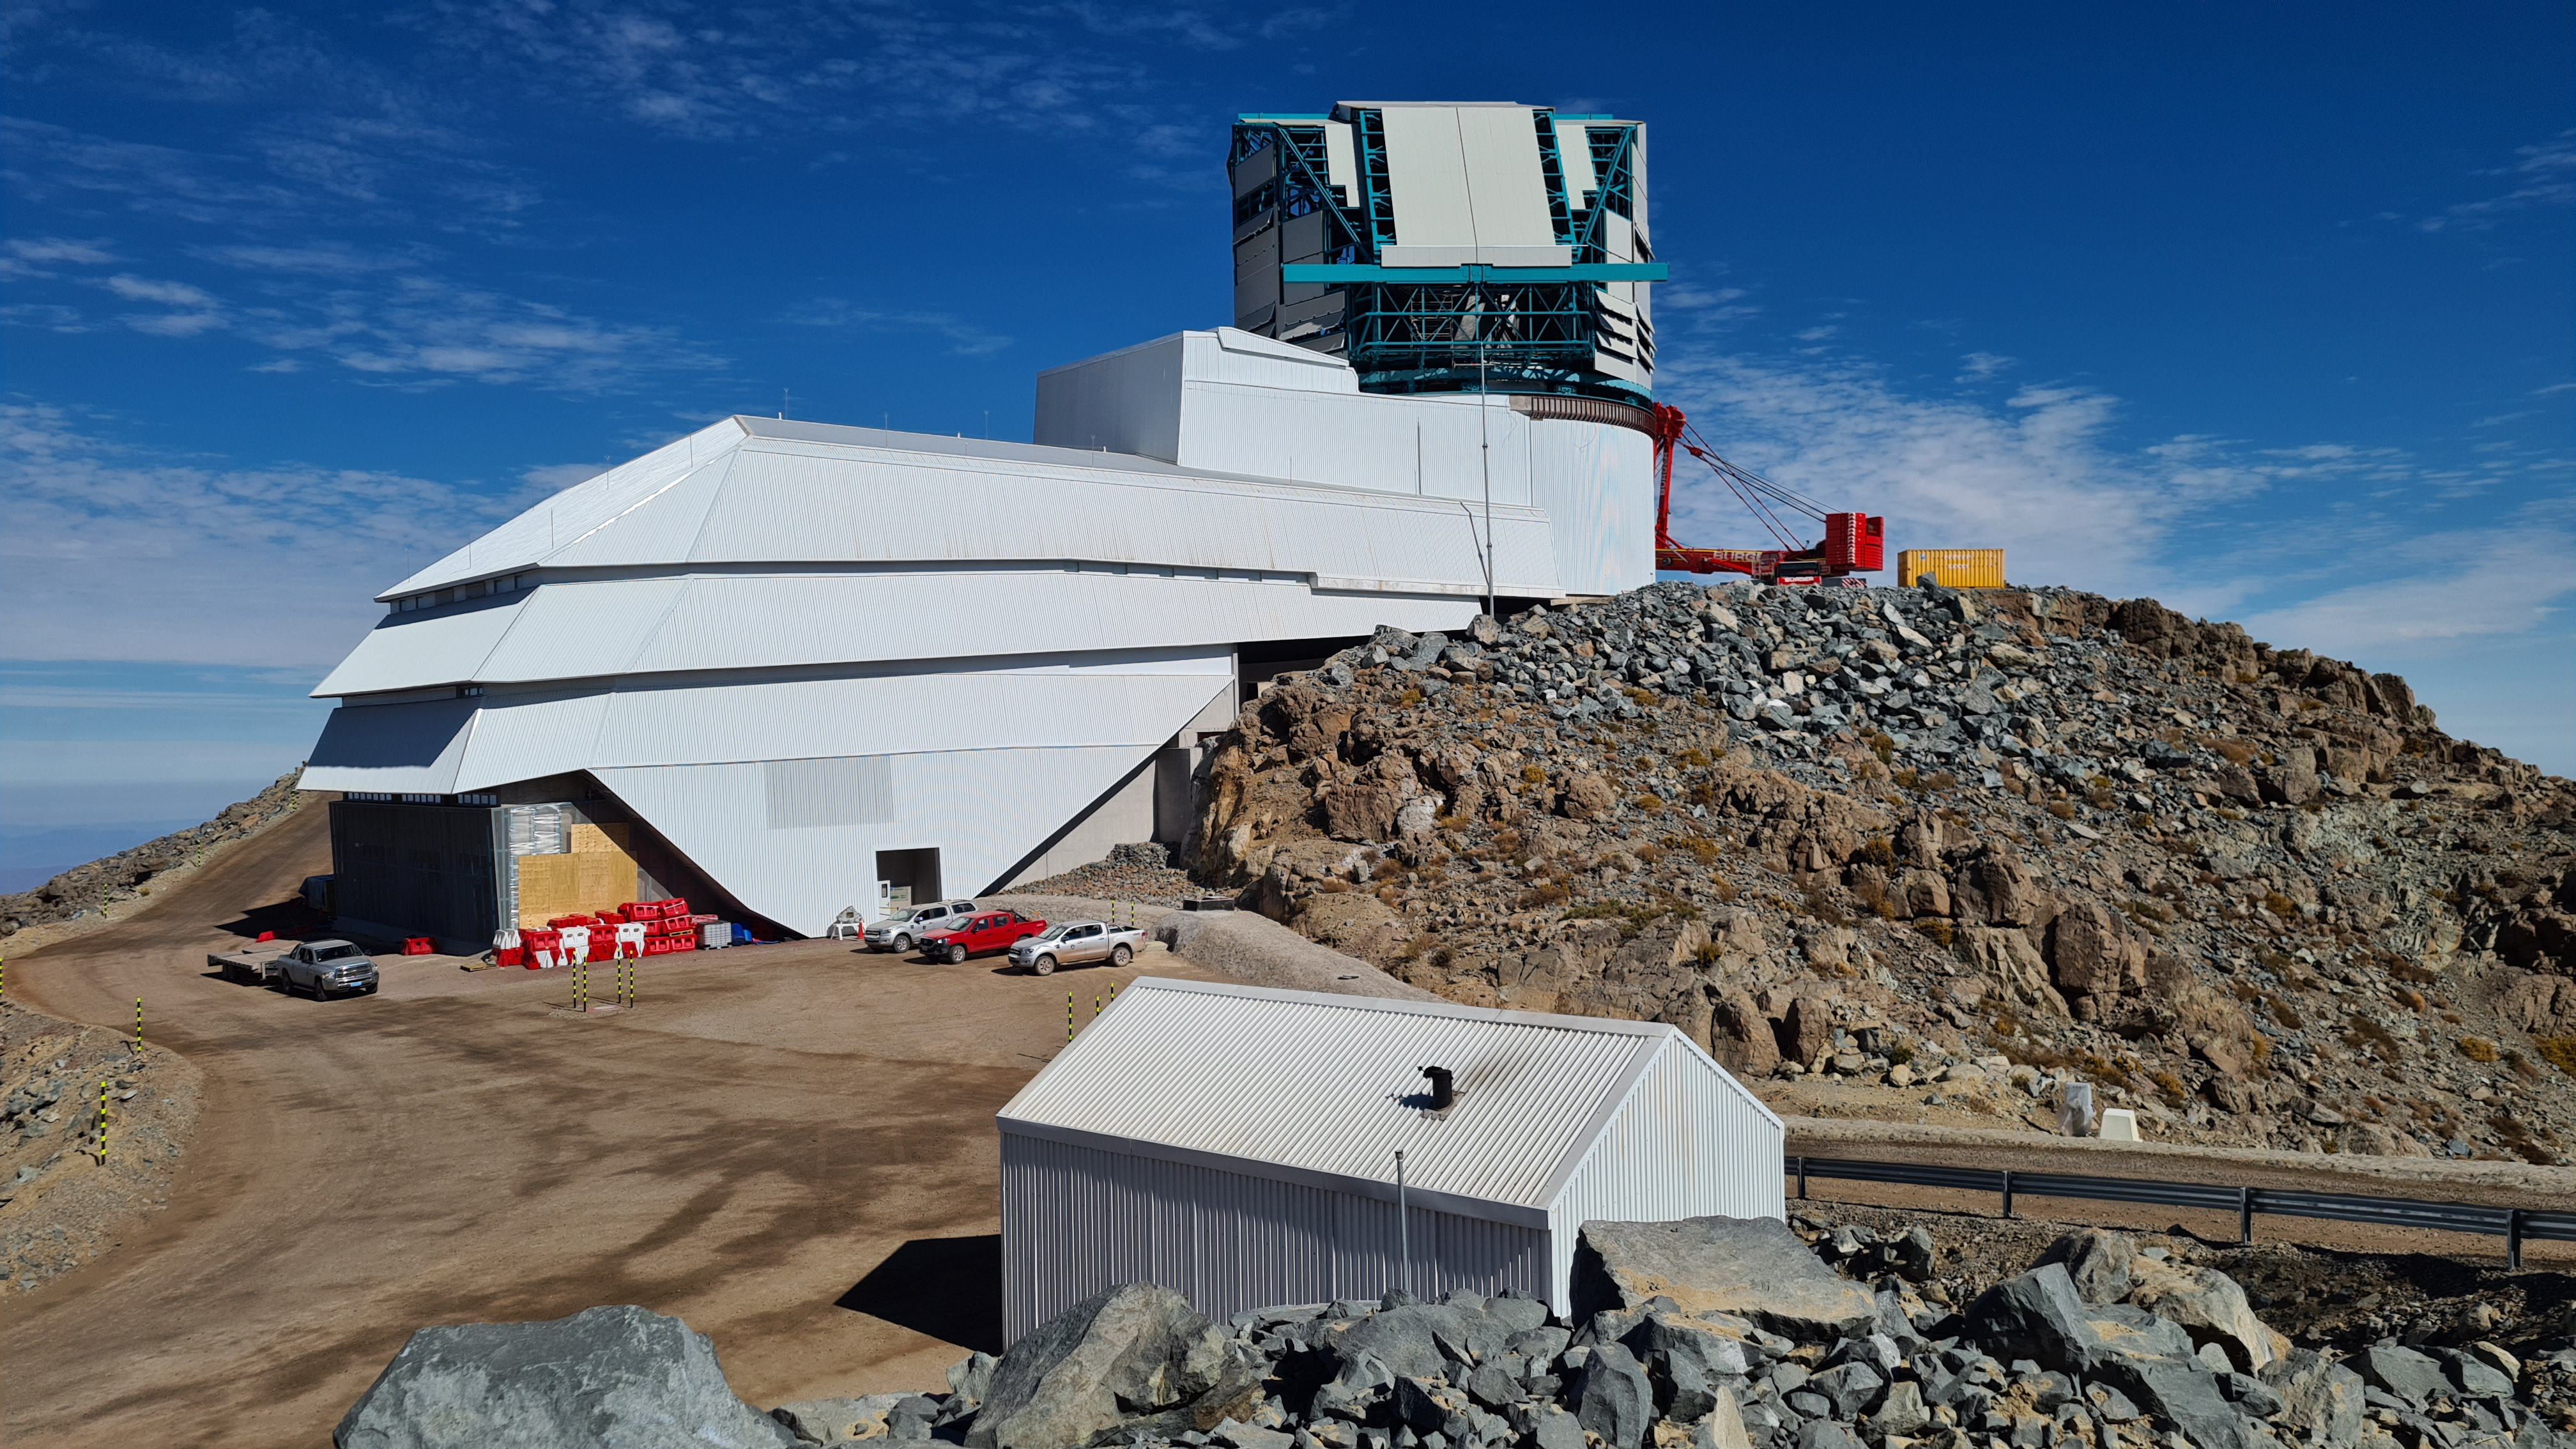

Summit Inspection

The COVID-19 pandemic continues to impact Rubin Observatory construction. The summit shutdown is still in effect and has halted all activity there including work on the Telescope Mount Assembly (TMA), and the Dome. A crew of six people traveled to Cerro Pachón on March 31st to complete mechanical, environmental, and electrical inspections of the facilities and equipment on the summit. Everything remains in good condition since the shutdown 10 days ago. The team also brought back items that staff had requested for telework productivity during the summit closure.

Credit: Rubin Observatory/NSF/AURA